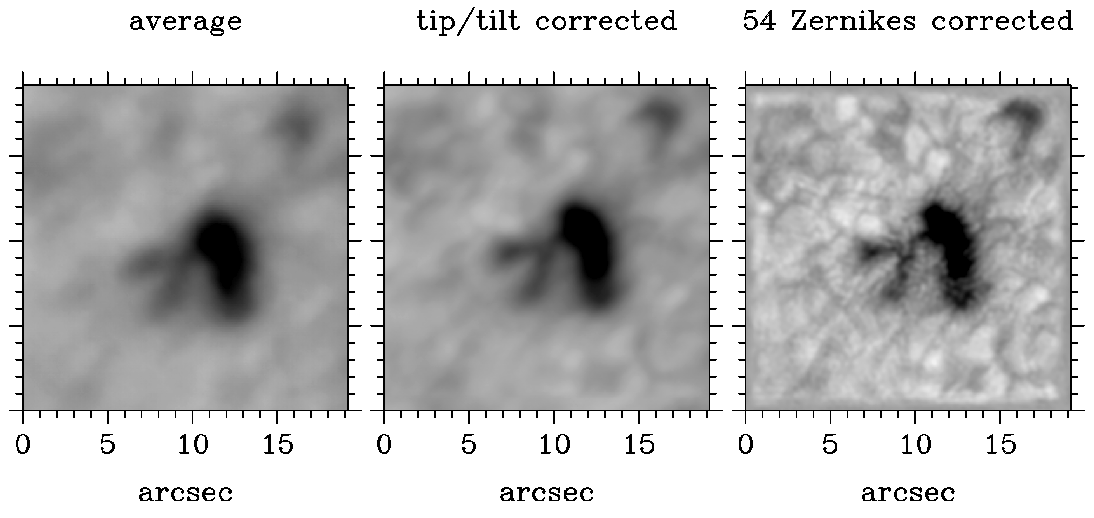

Adaptive Optics at the McMath-Pierce

The tremendous improvement of image quality from adaptive optics is illustrated by 100 simultaneous short-exposure images of a small sunspot at 1000nm and the corresponding wavefront sensor data. The left image corresponds to the average of all 100 images; the center image represents the average after correcting for image motion (which simulates the effect of a correlation tracker); and on the right is the deconvolved image assuming an adaptive mirror that corrects the first 54 Zernike components of the measured wavefront aberration. See the article in the NOAO September 2000 newsletter.

Credit: NSO/AURA/NSF